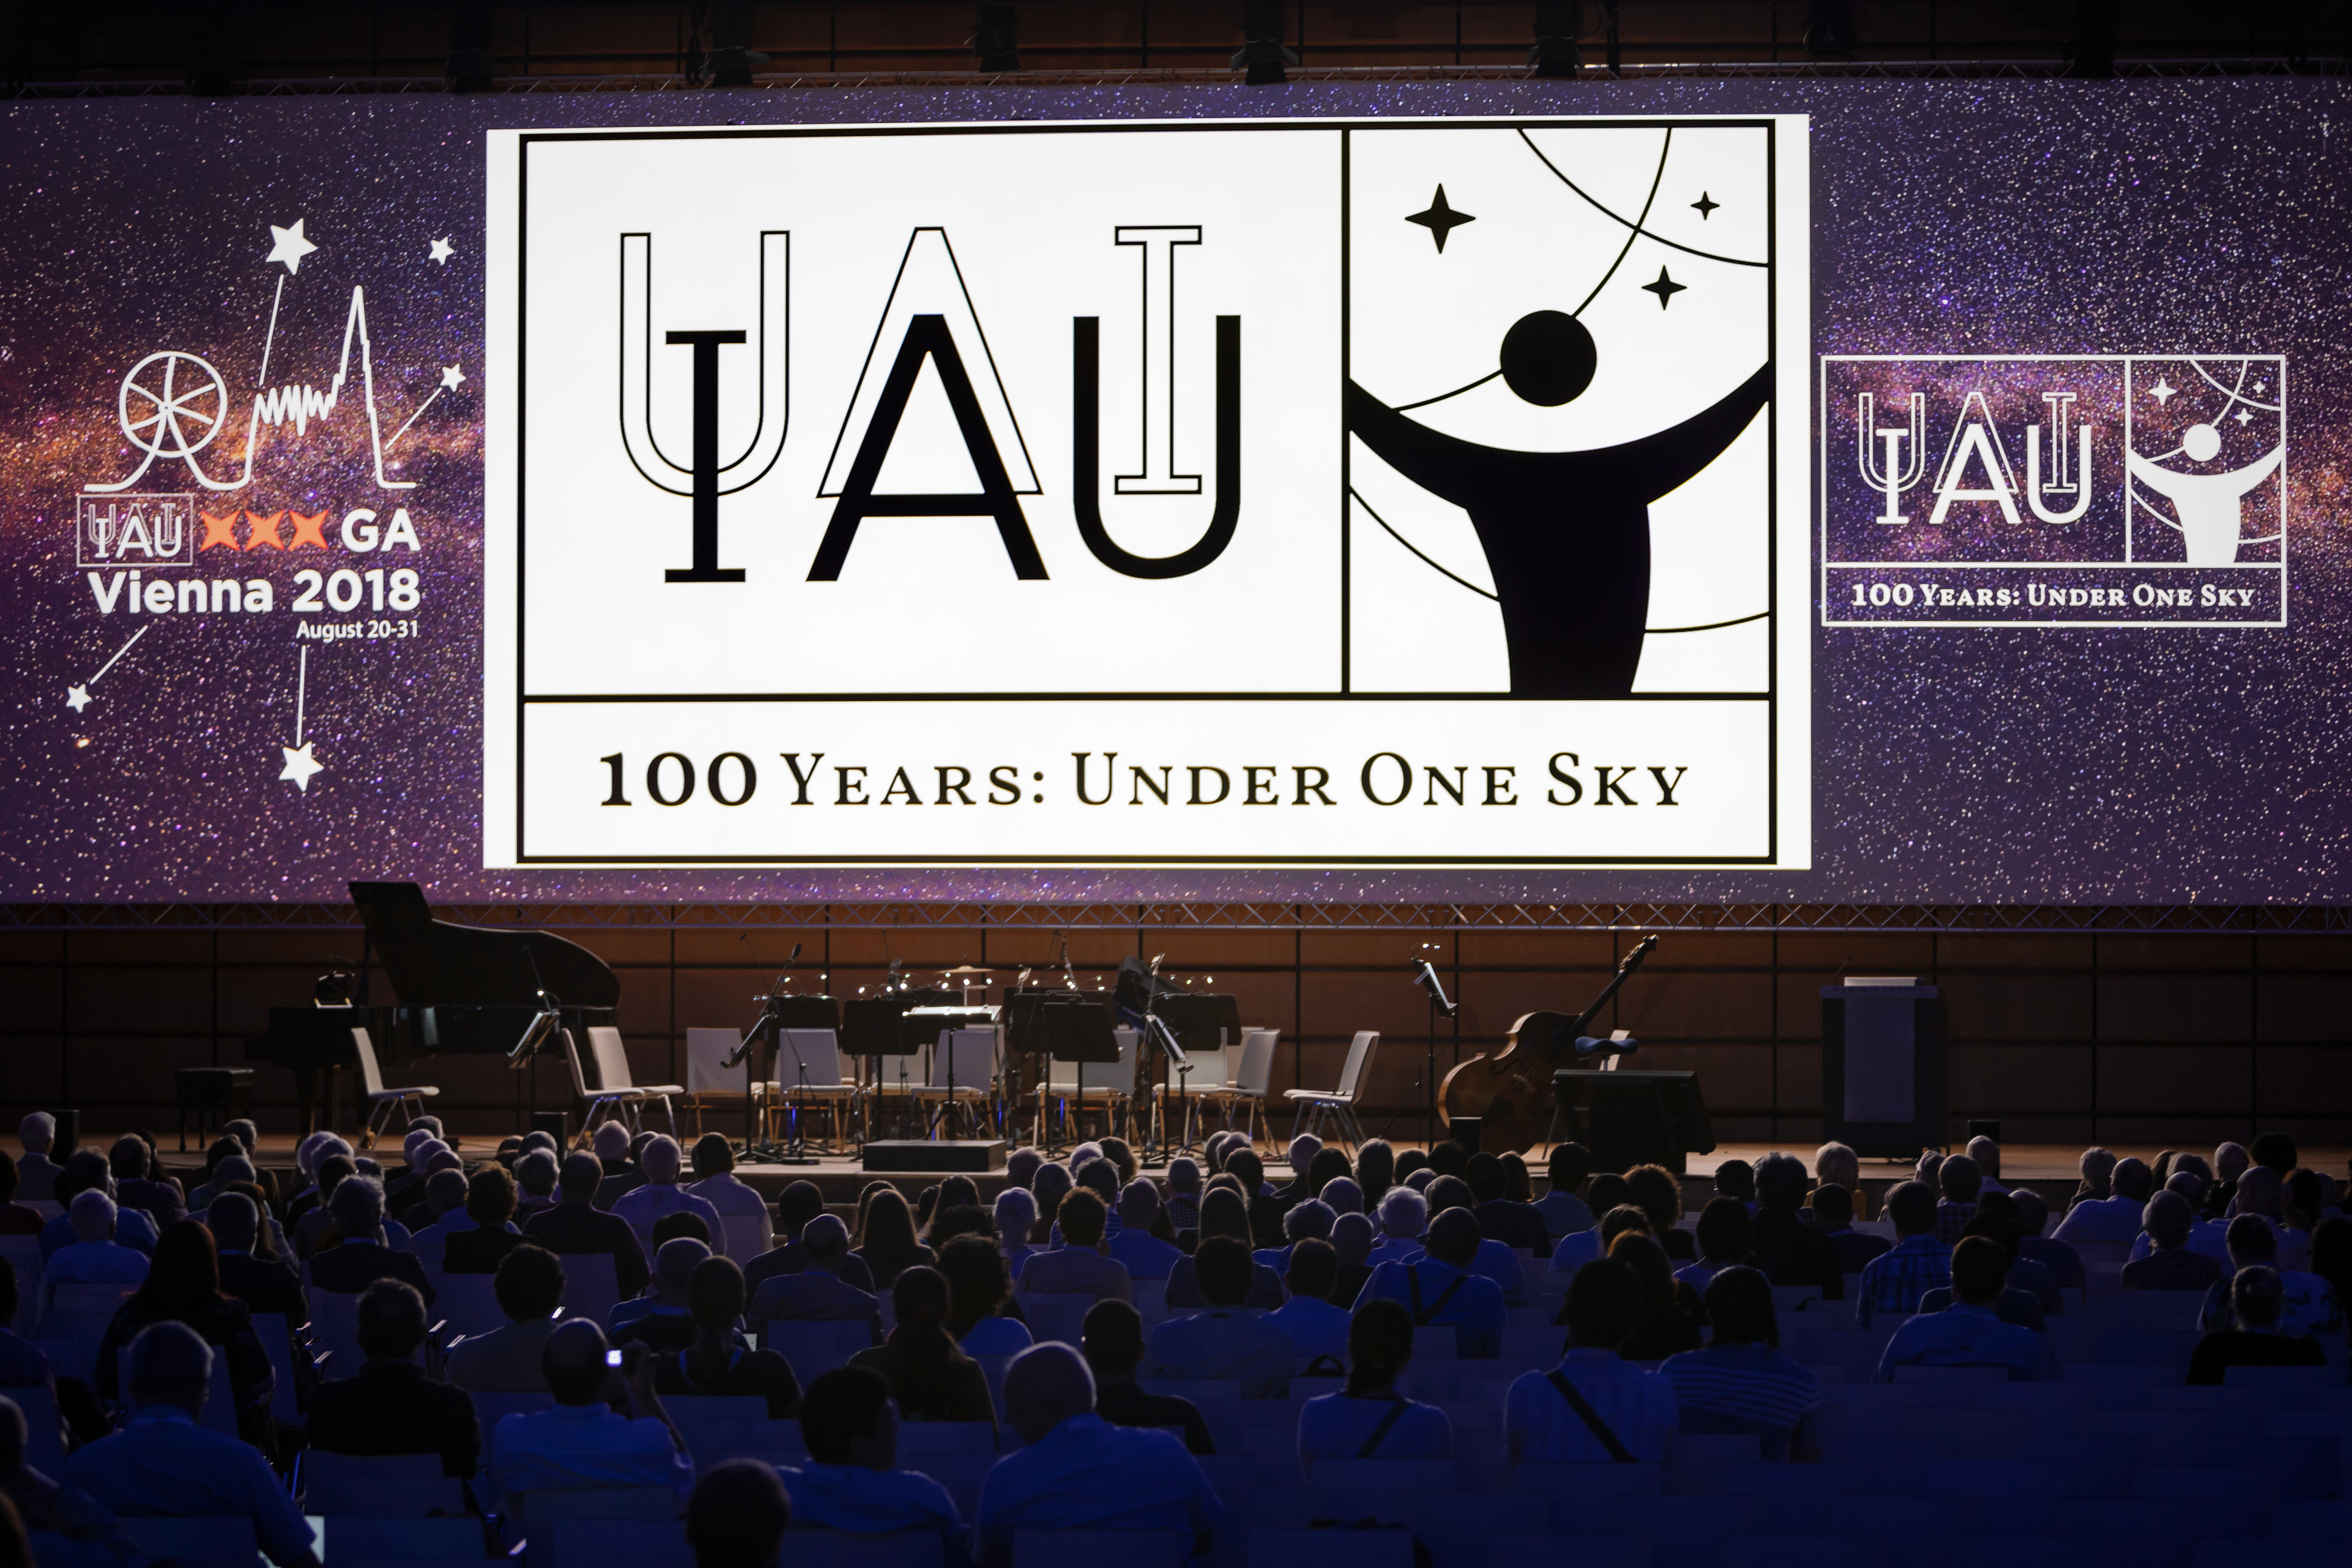

100 Years: Under One Sky

The IAU has officially launched the celebration of its centennial — the IAU100 — with a special session at the IAU General Assembly in Vienna, Austria. The session marked the beginning of a worldwide celebration of the past century of astronomical discoveries with the central theme Under One Sky.

Credit: IAU/M. Zamani